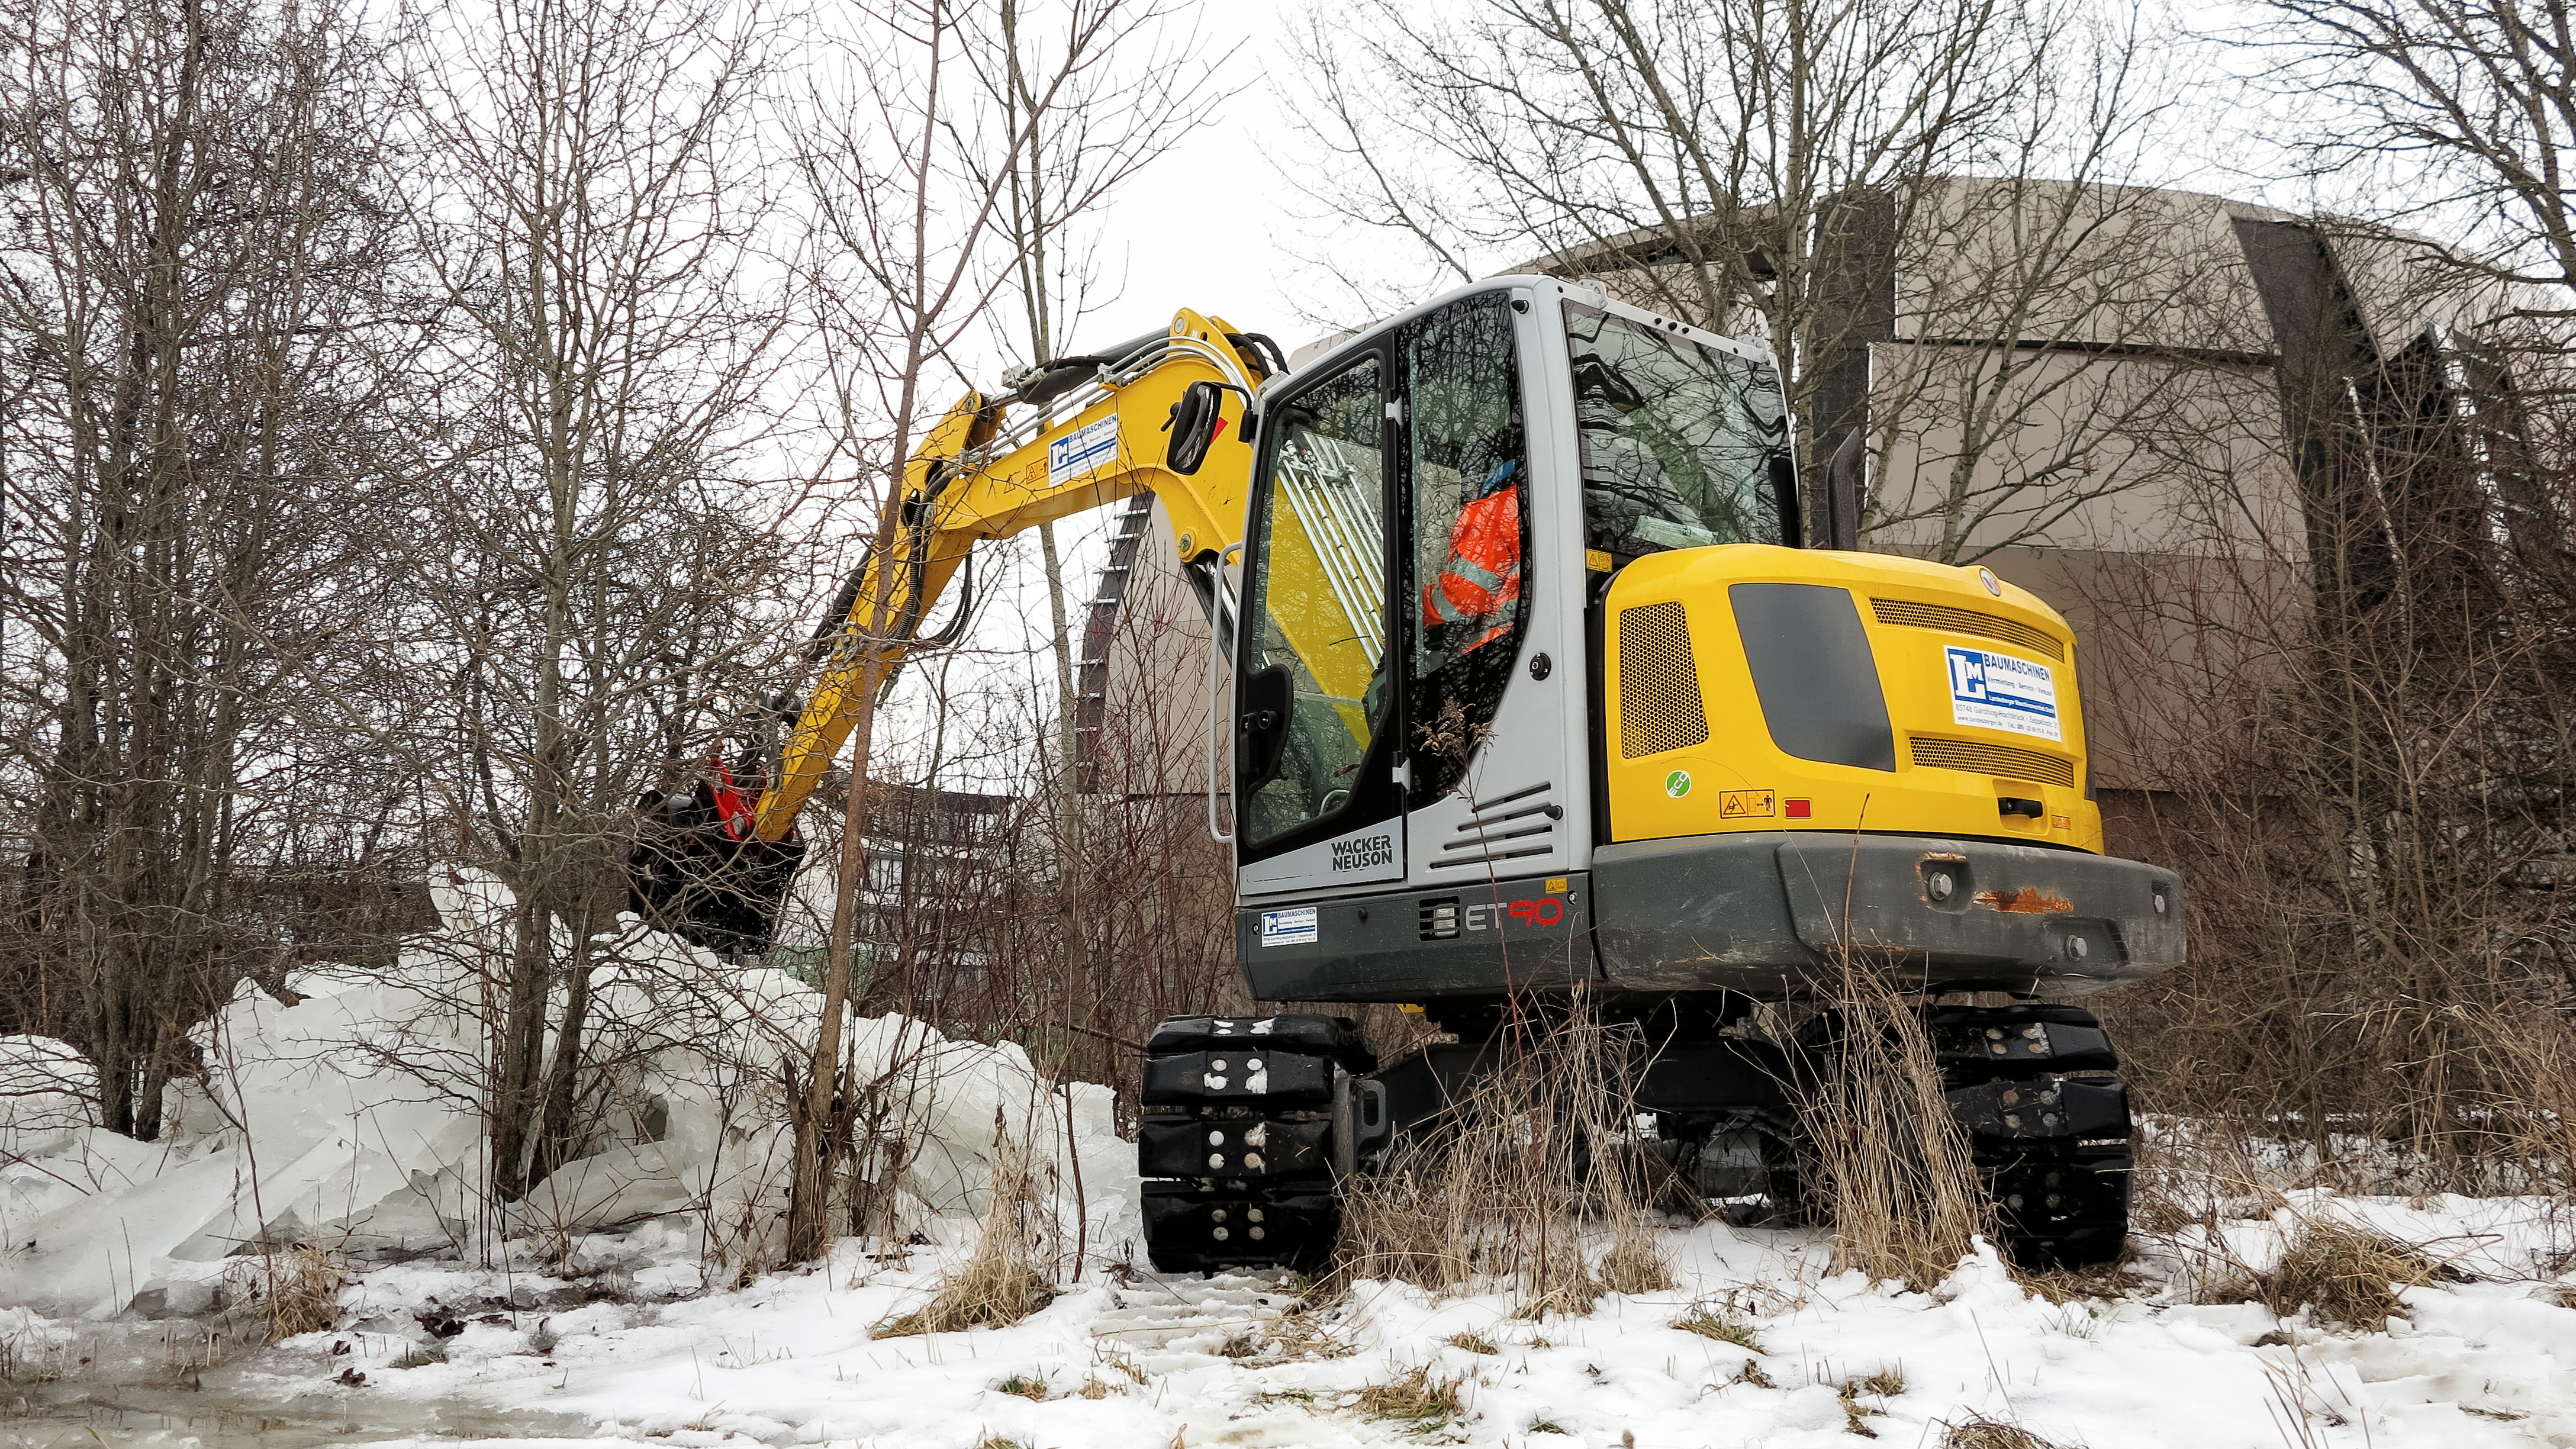

ESO Supernova preparations

The ESO Supernova Planetarium & Visitor Centre is a cutting-edge free astronomy centre for the public located at the site of ESO Headquarters in Garching bei München, providing you with an immersive experience that will leave you in awe of the Universe we live in. It is due to open in April 2018.

This image shows a special machine moving ice that was preventing groundwater from flowing away — this removal was vital for making sure the ESO Supernova didn't flood!

Credit: ESO/F. Reckmann